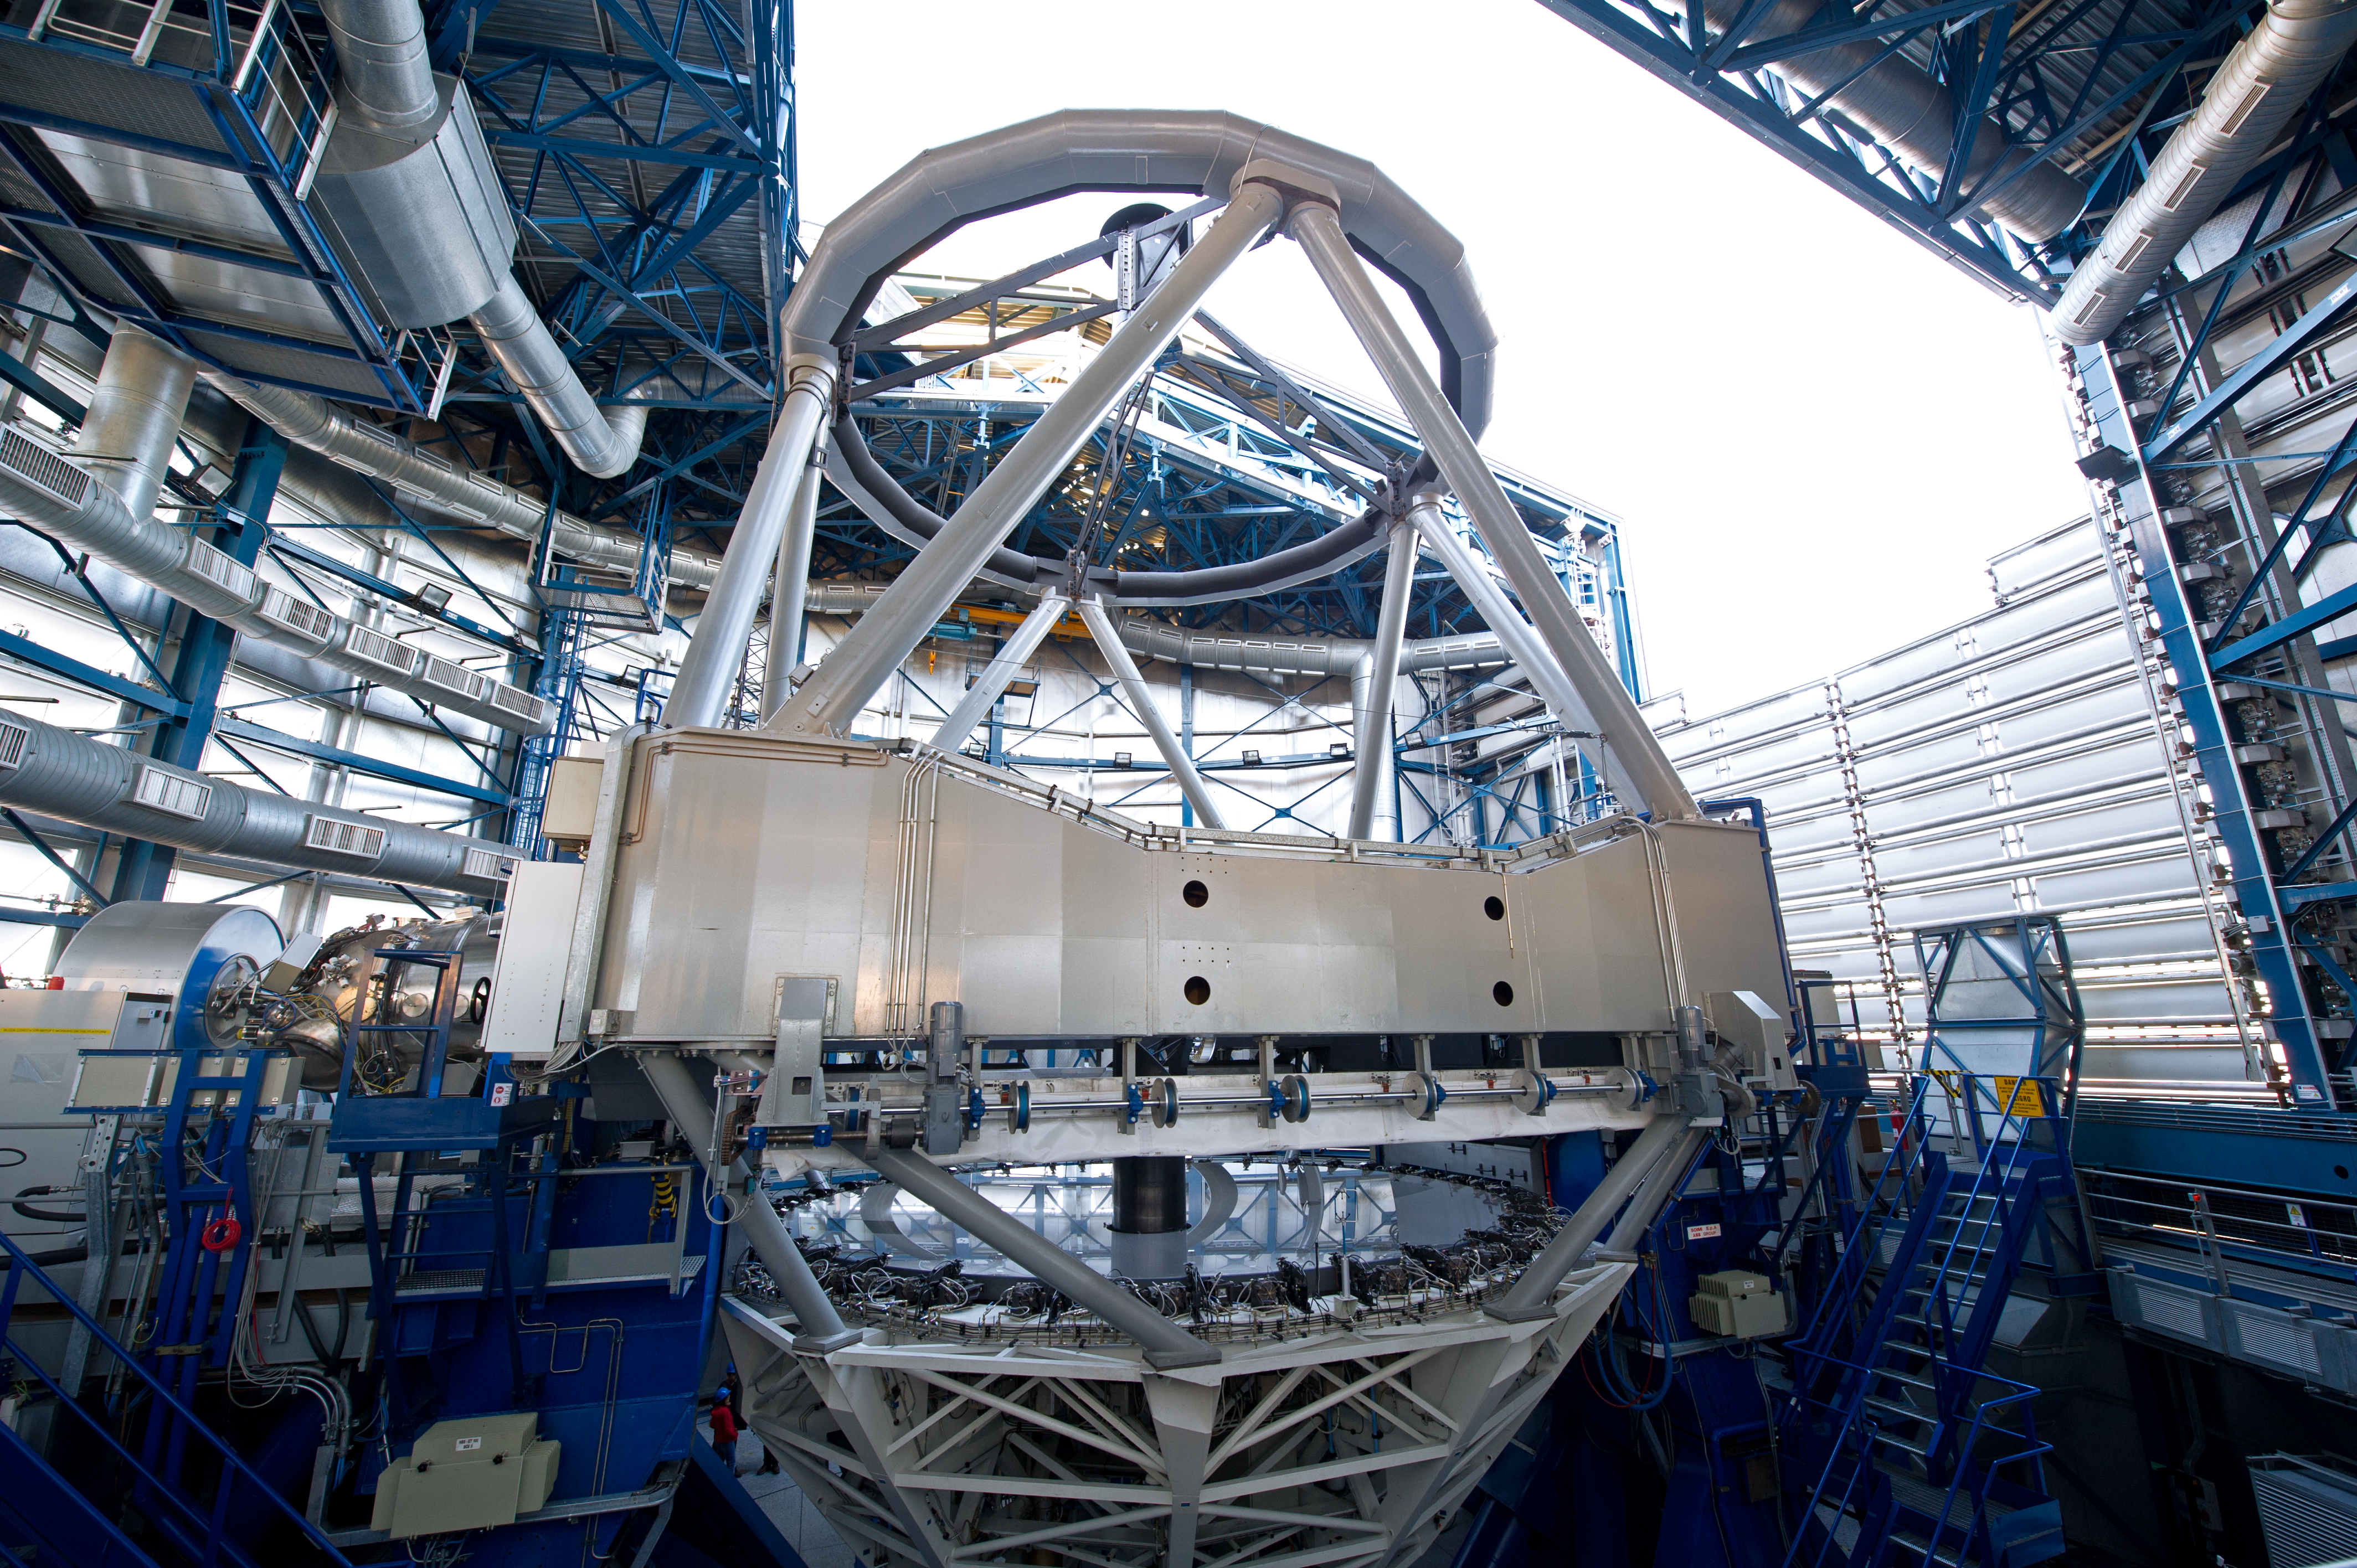

Up to the skies!

The Unit Telescope has alt-azimuth mount. In such a mount the telescope tube moves around a horizontal axis called elevation axis.

Credit: ESO/C. Malin